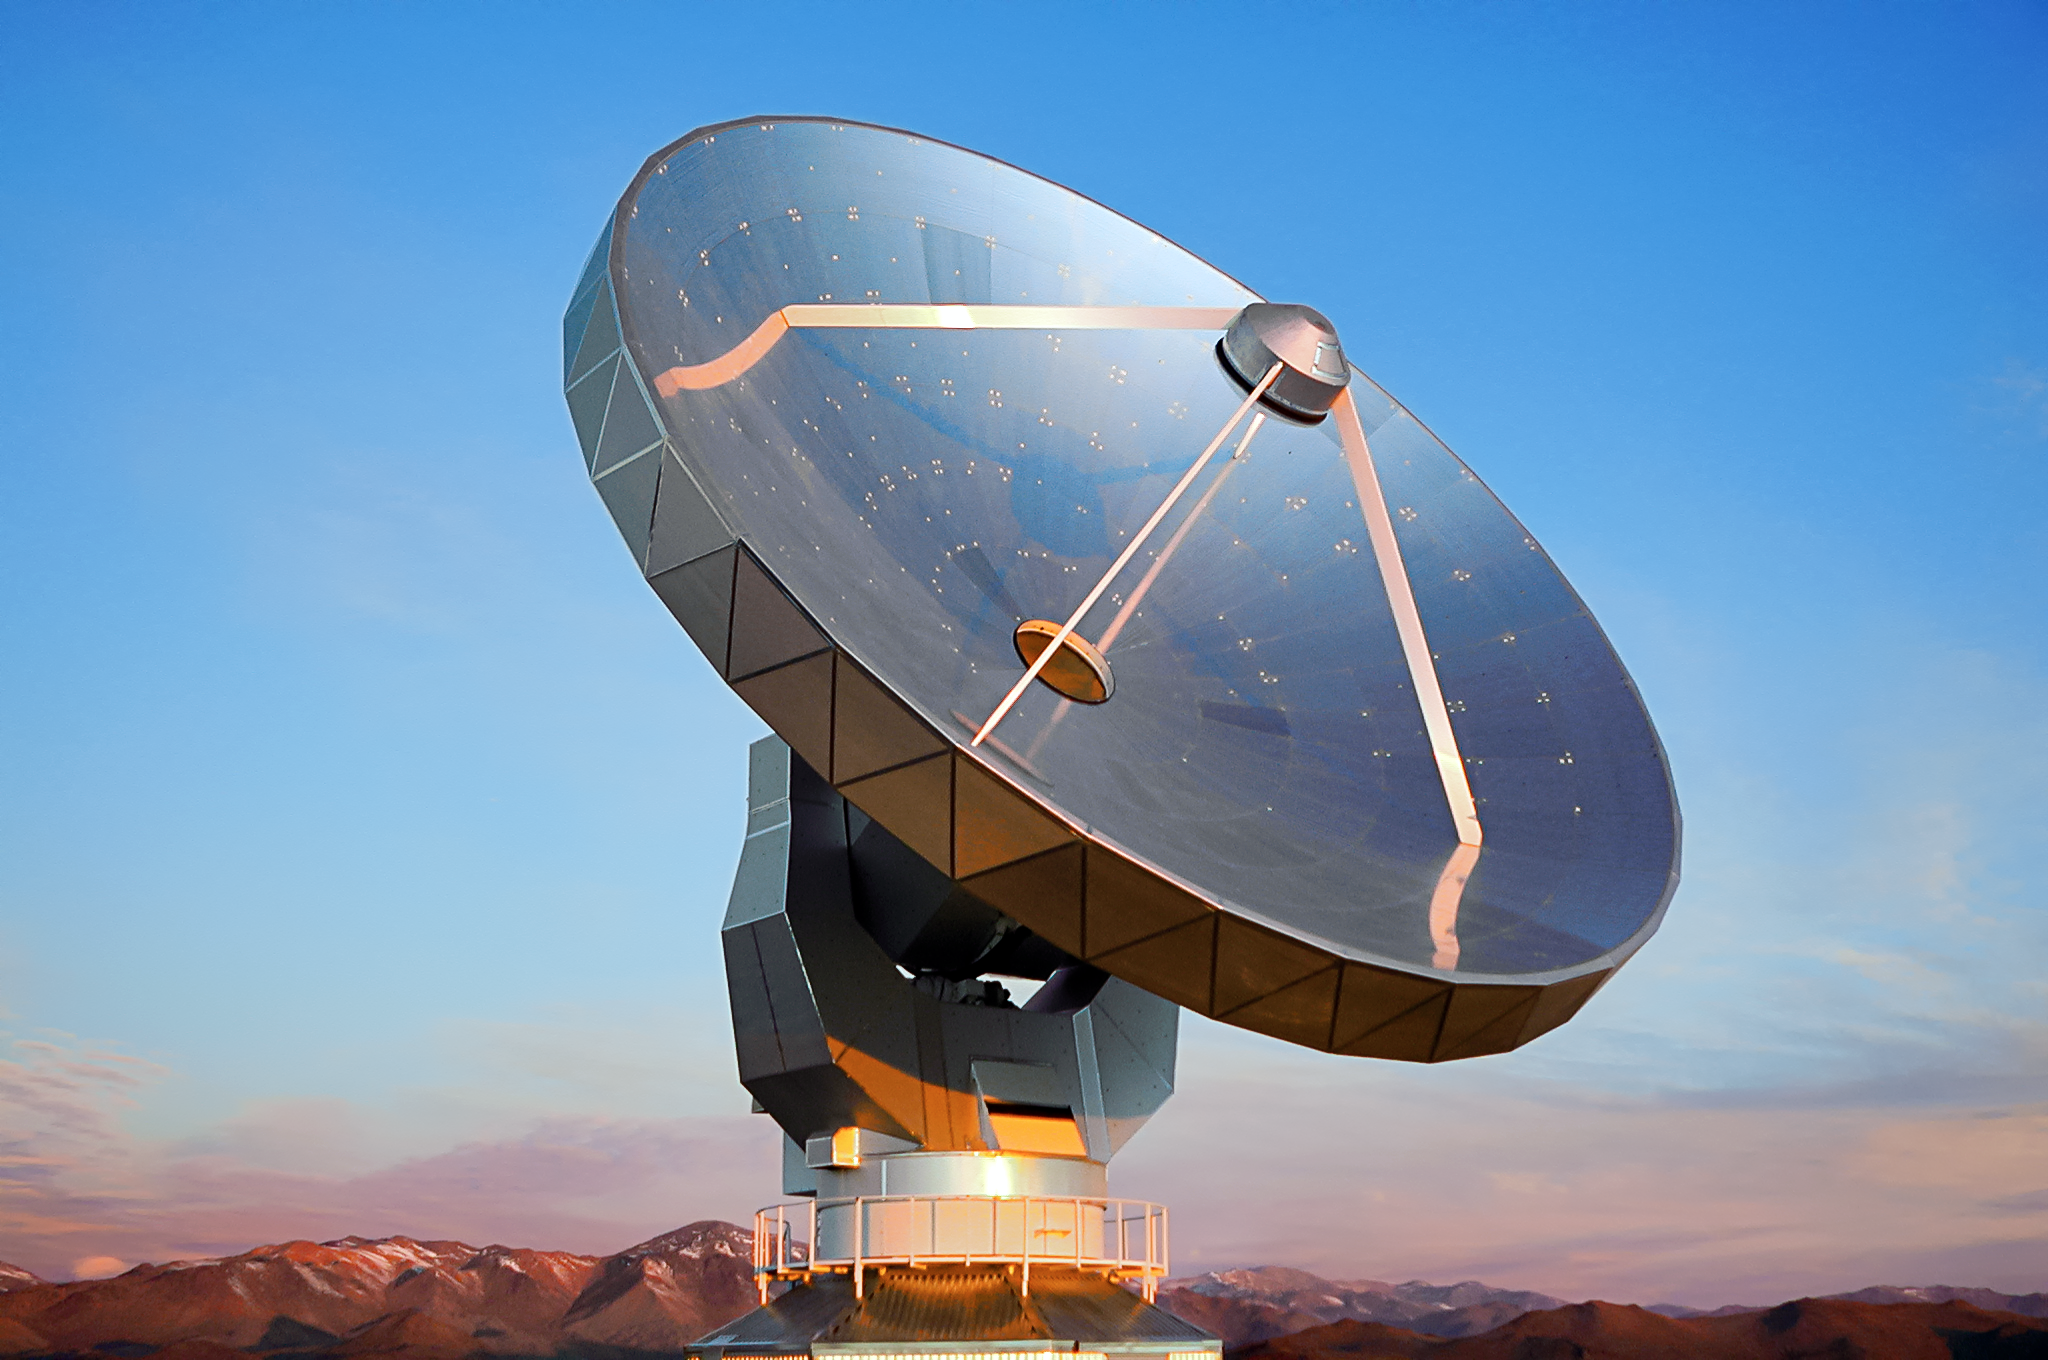

SEST on fire

This is the Swedish-ESO Submillimetre Telescope (SEST) which was decommissioned in 2003. Its 15-metre diameter dish is silently towering over the La Silla landscape.

Credit: F. Kerschbaum/ESO